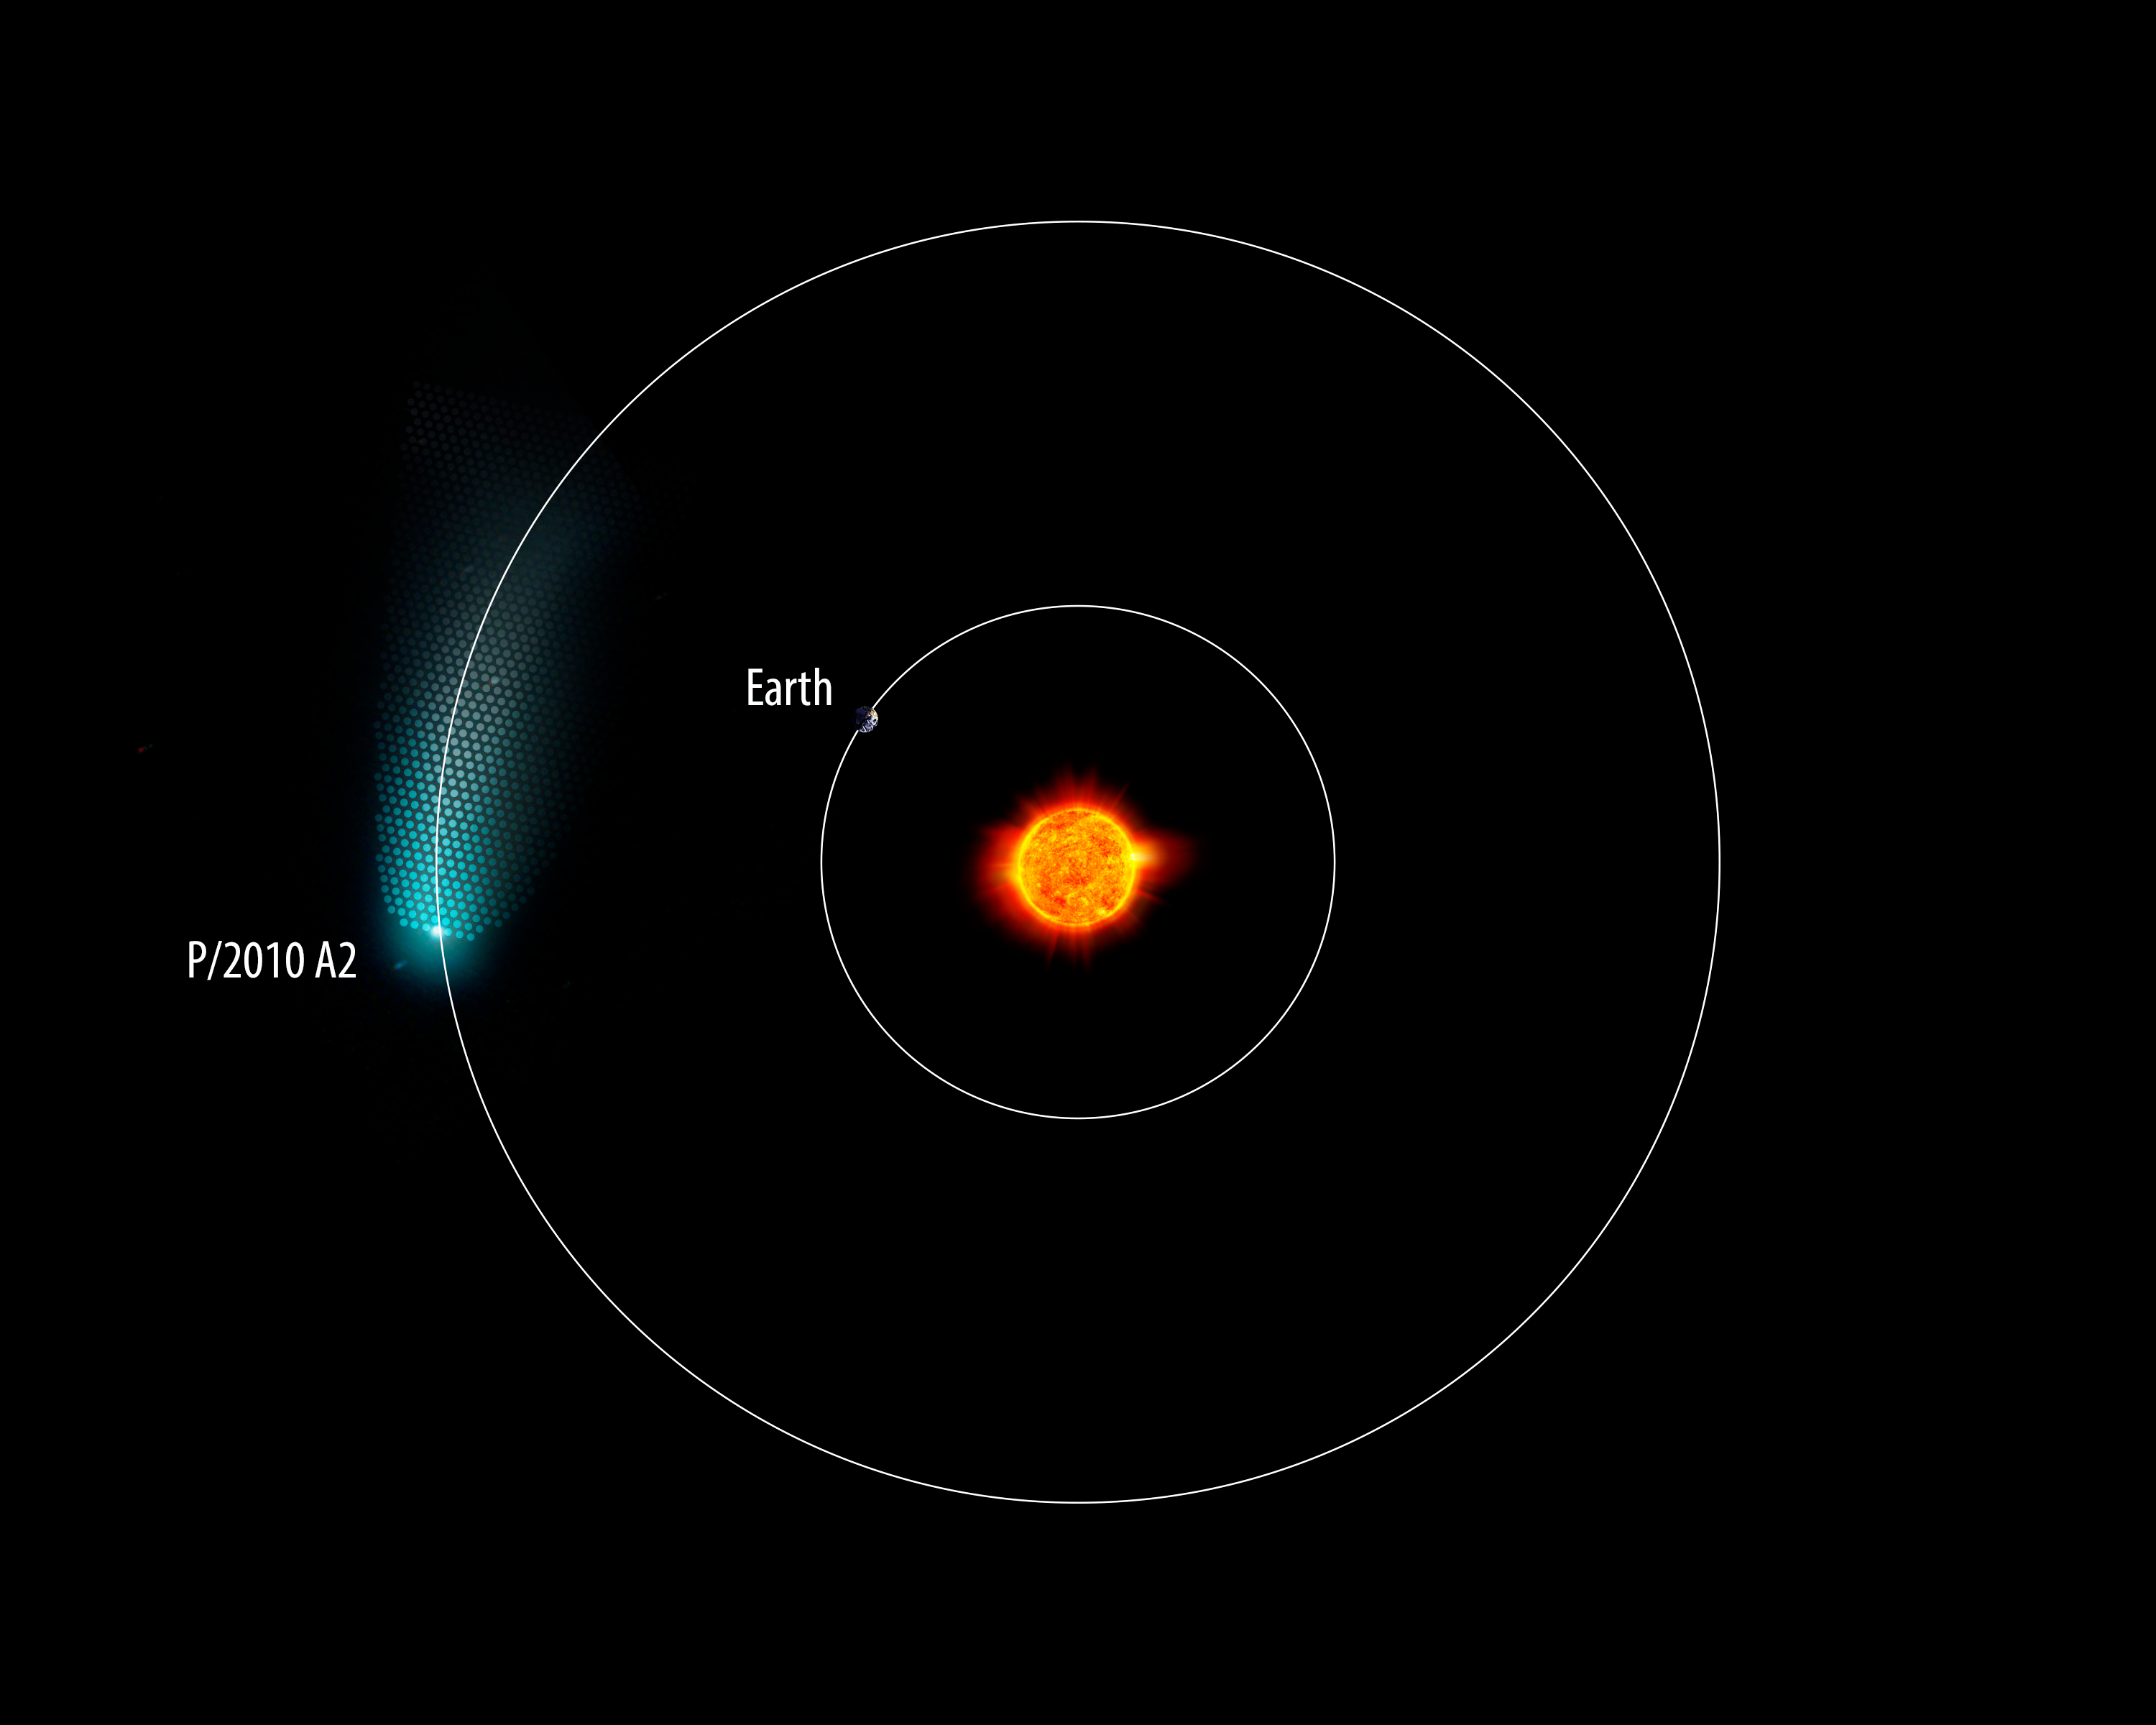

New Camera at WIYN images an Asteroid with a Long Tail

Credit: NOIRLab